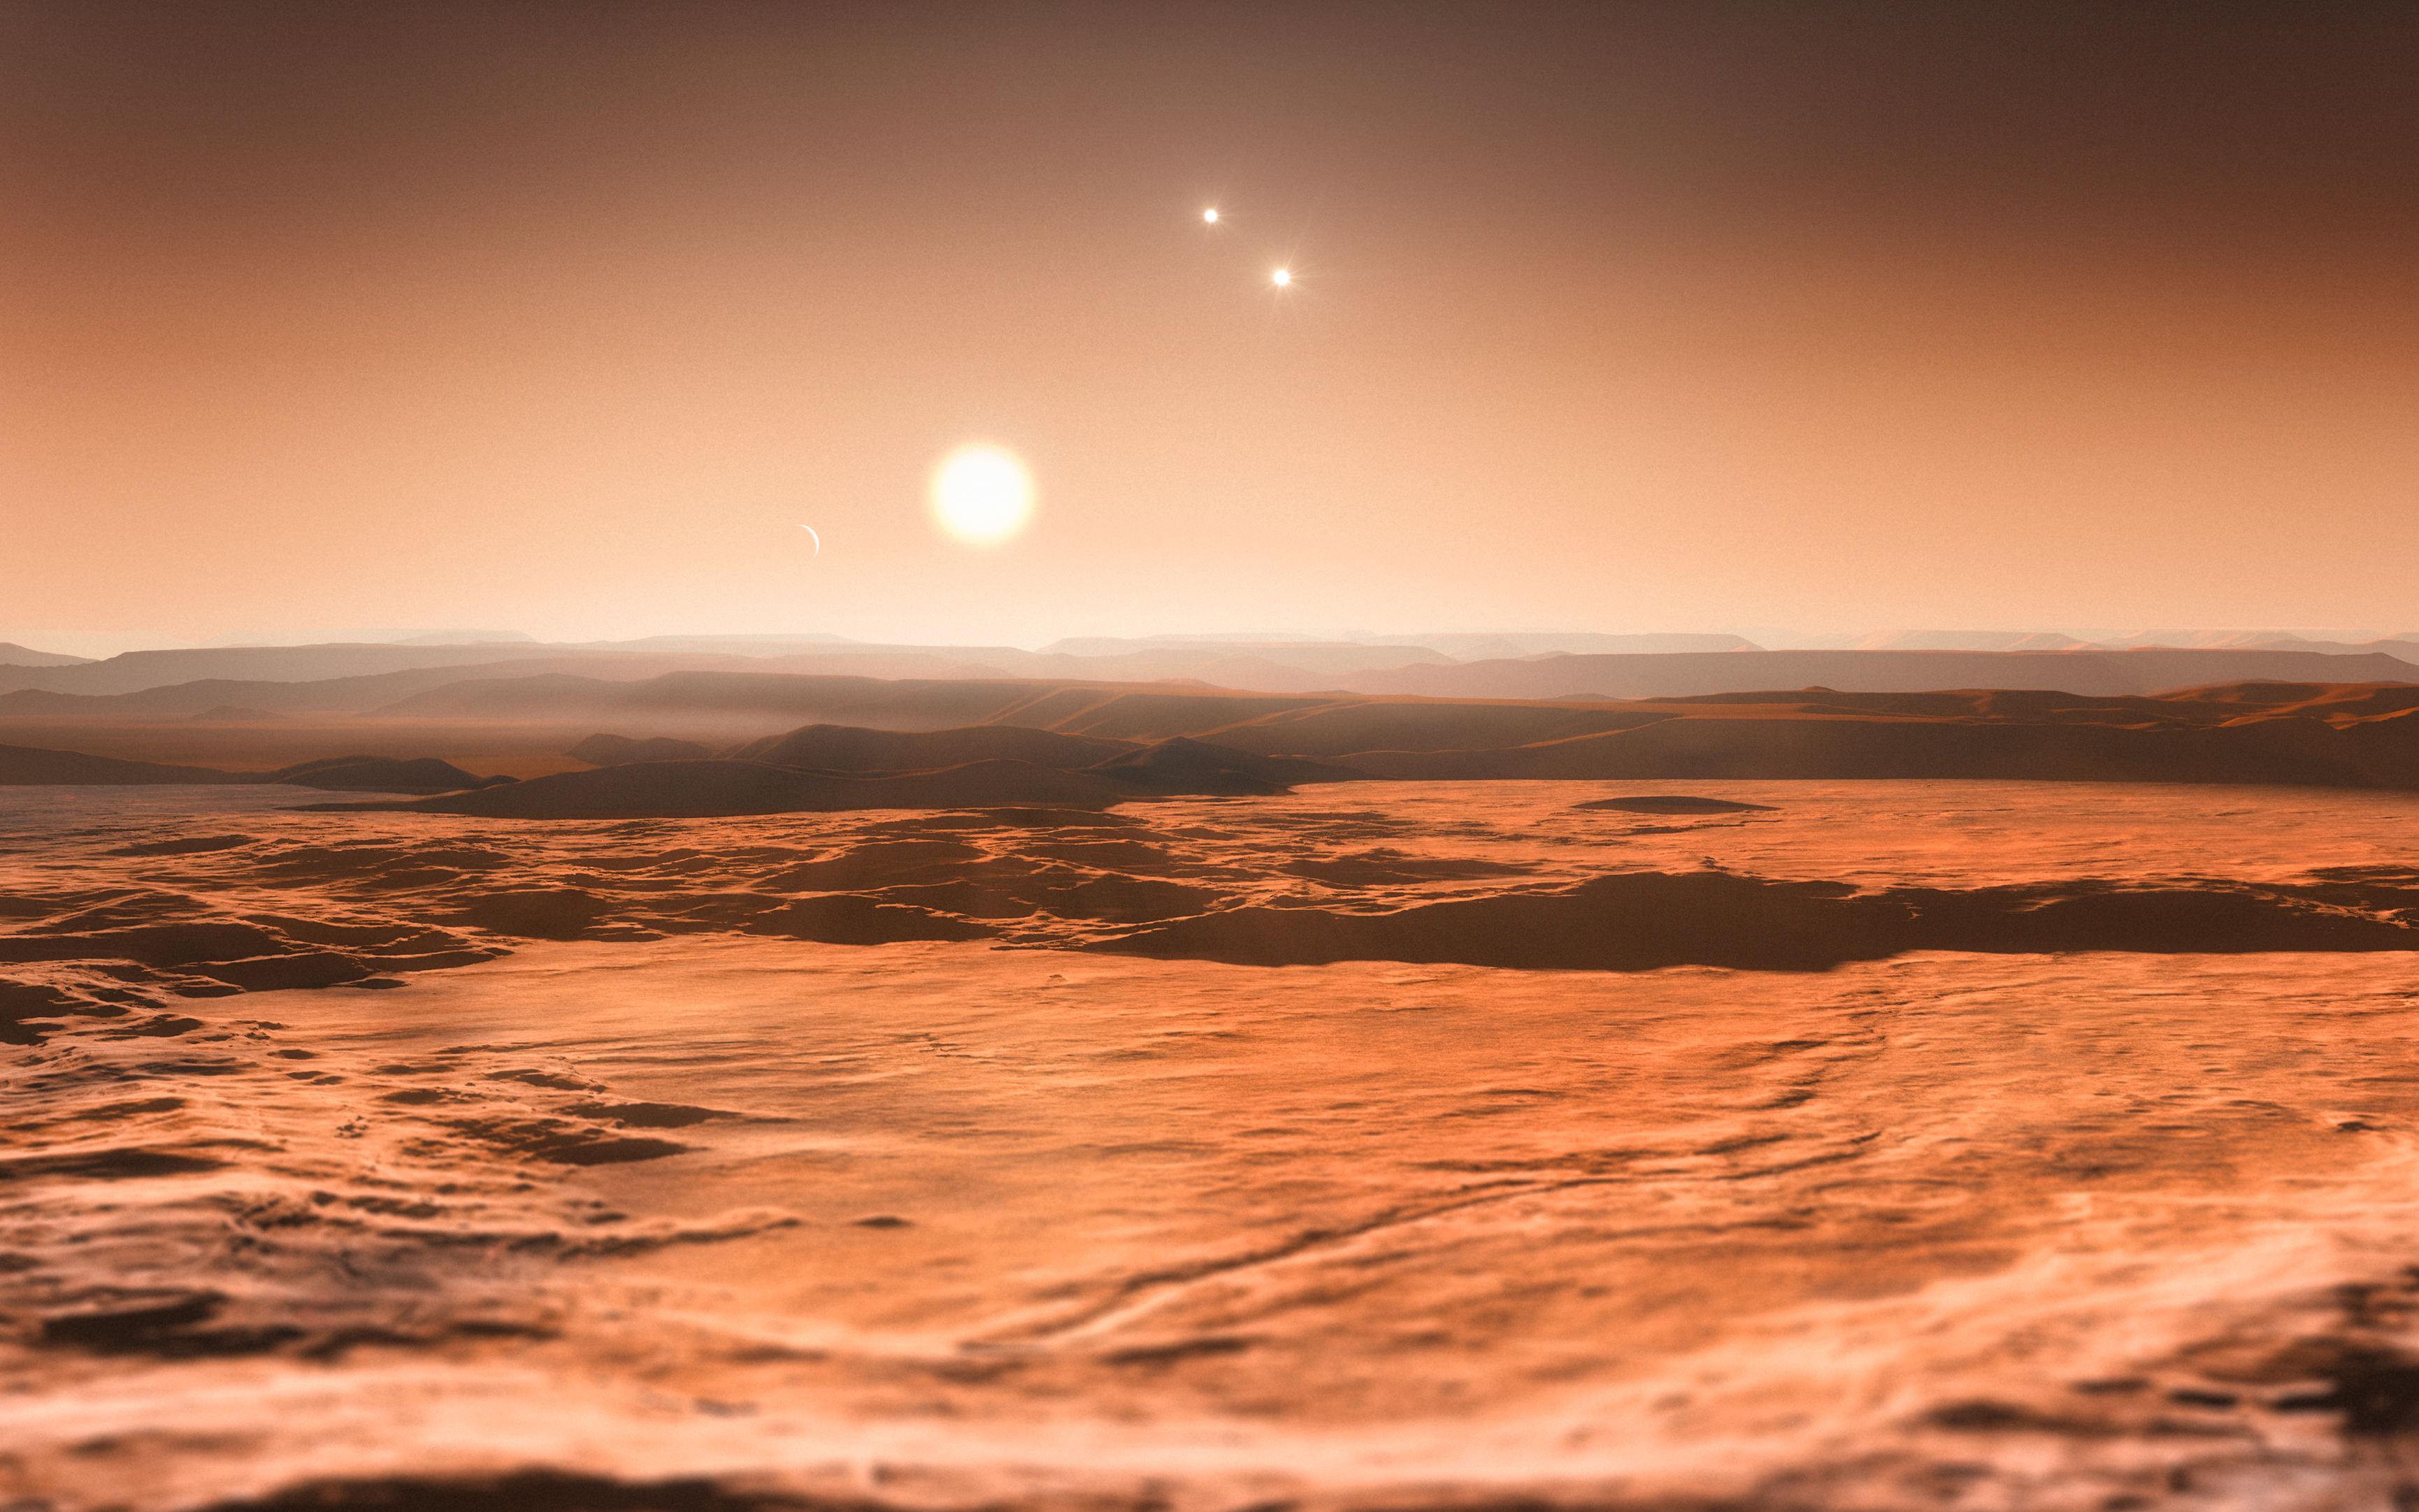

Artist's impression of the Gliese 667C system

This artist’s impression shows the view from the exoplanet Gliese 667Cd looking towards the planet’s parent star (Gliese 667C). In the background to the right the more distant stars in this triple system (Gliese 667A and Gliese 667B) are visible and to the left in the sky one of the other planets, the newly discovered Gliese 667Ce, can be seen as a crescent. A record-breaking three planets in this system are super-Earths lying in the zone around the star where liquid water could exist, making them possible candidates for the presence of life. This is the first system found with a fully packed habitable zone.

Credit: ESO/M. Kornmesser